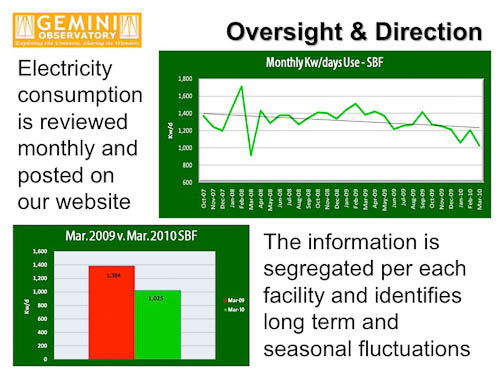

Minimizing Gemini’s Environmental Impact

Credit: International Gemini Observatory/NOIRLab/NSF/AURA